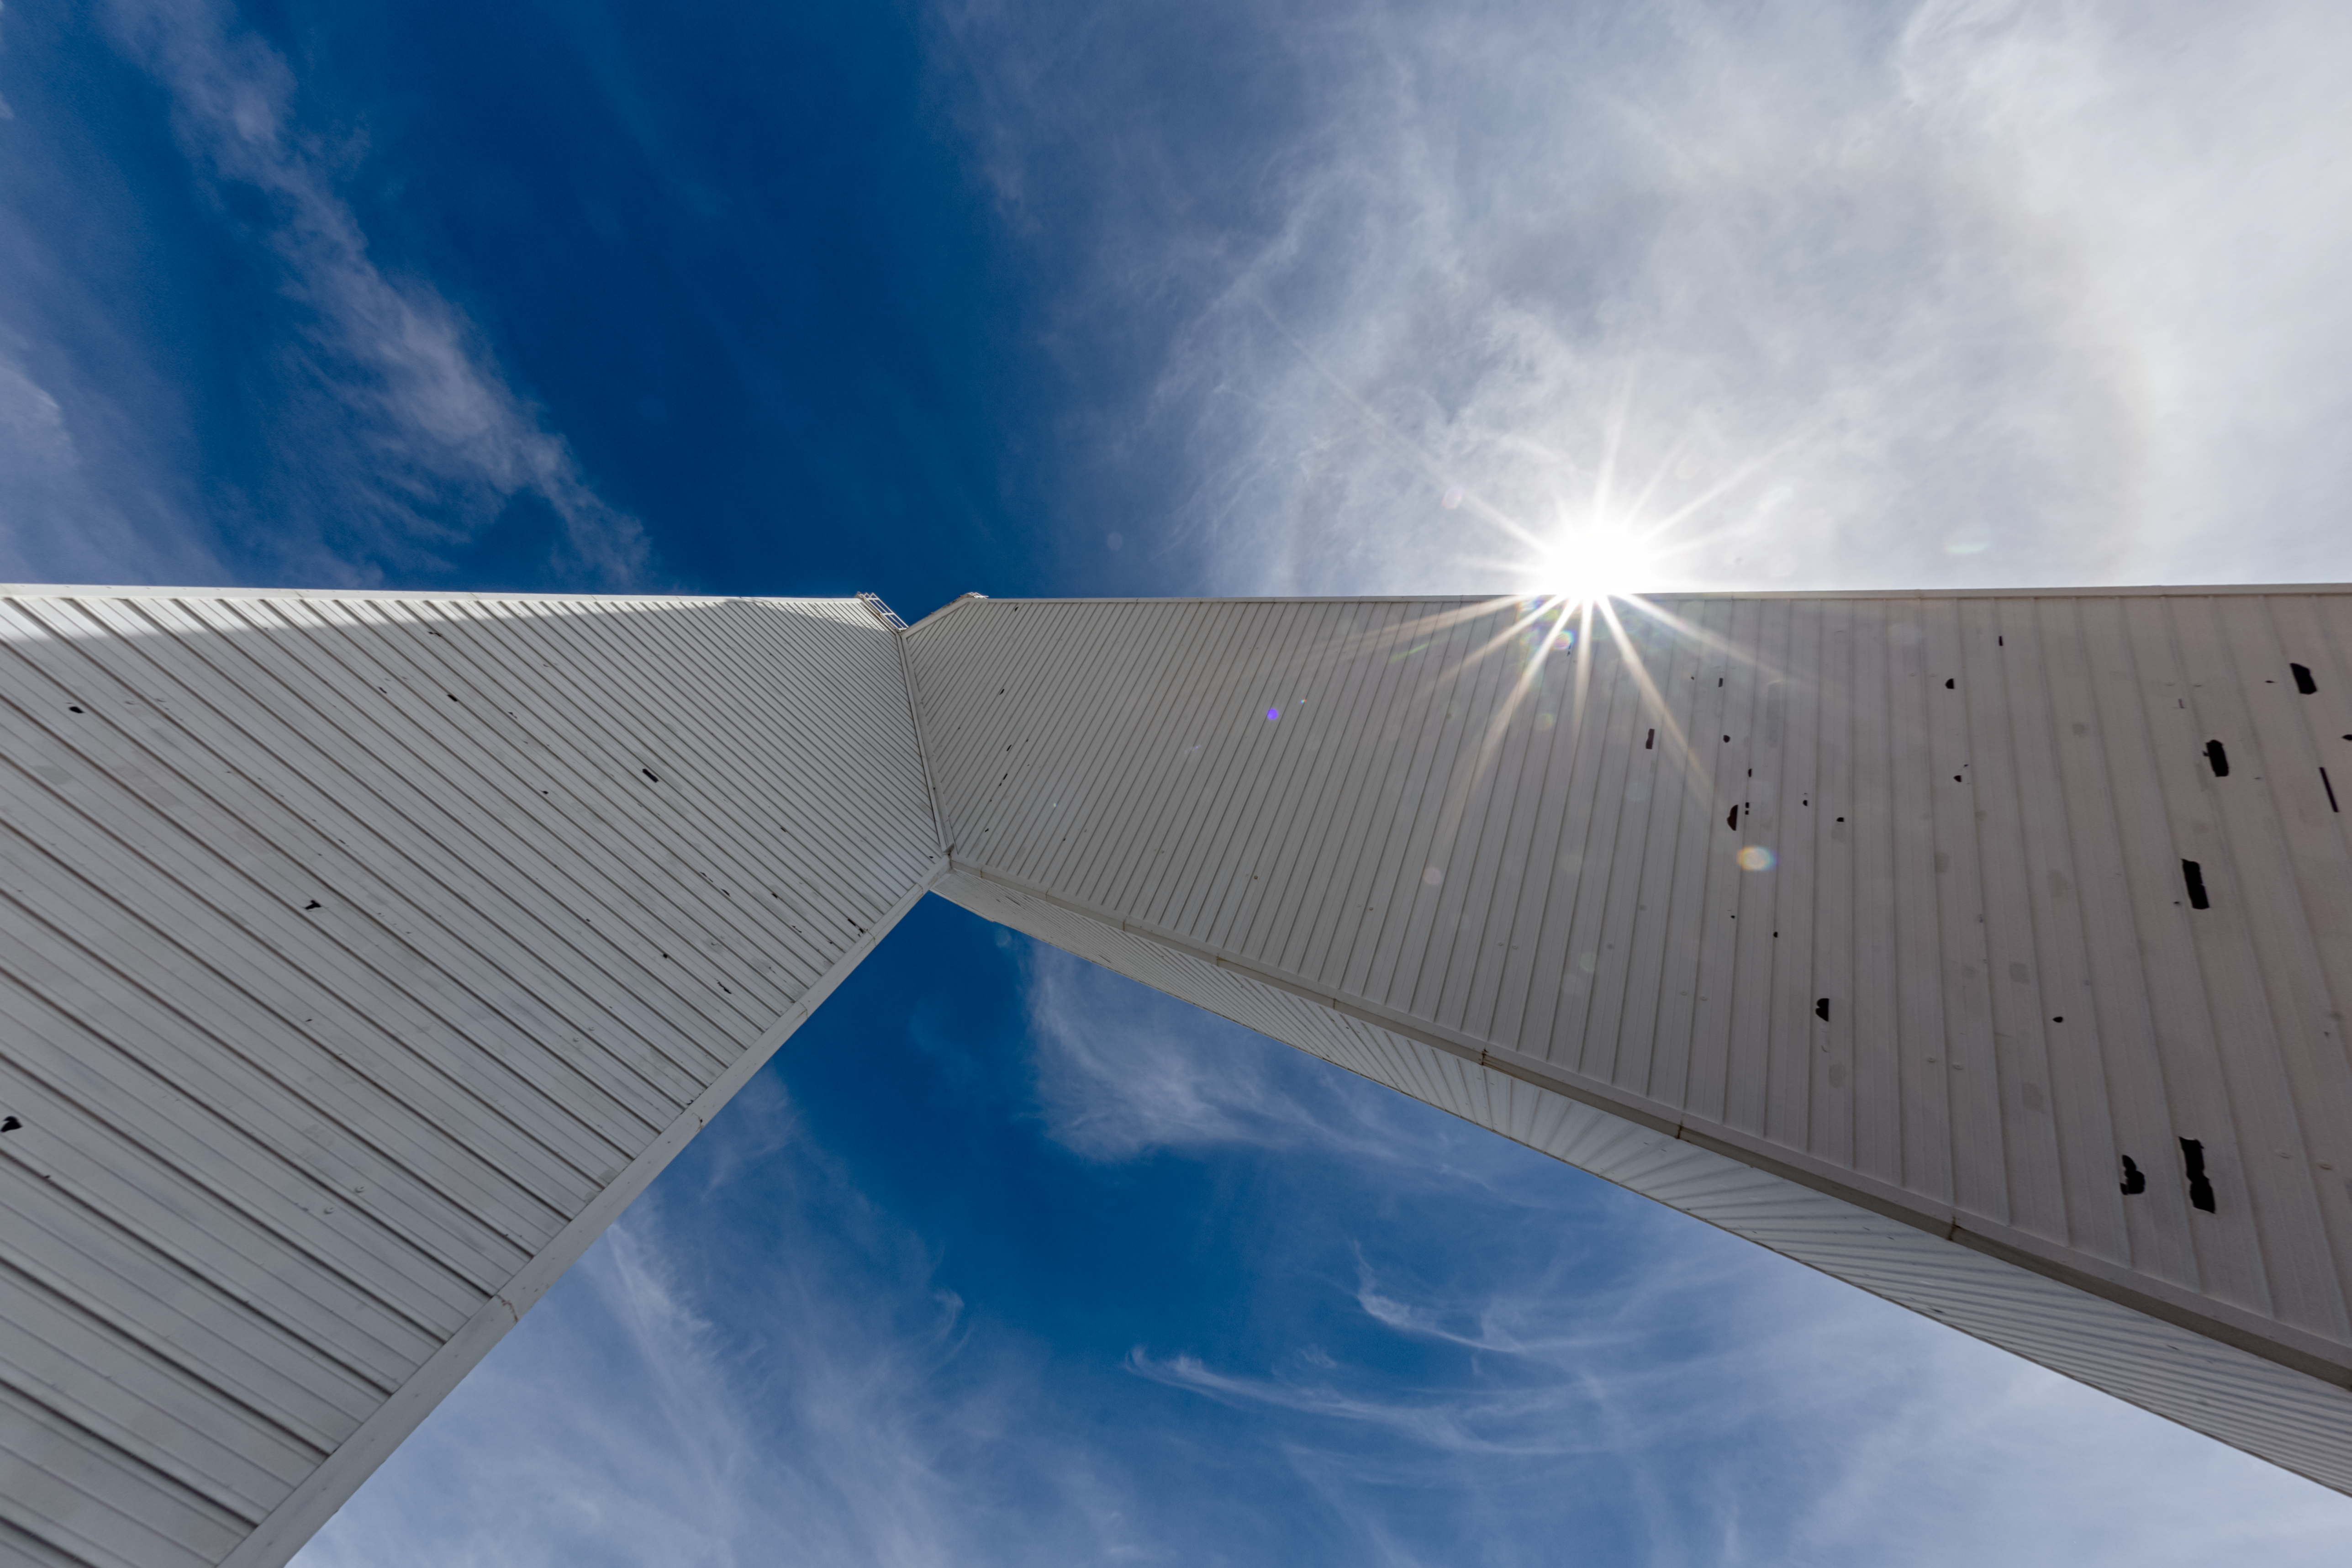

Halo at McMath-Pierce Solar Telescope

A halo appearing at the McMath-Pierce Solar Telescope at Kitt Peak National Observatory in Arizona.

Credit: NOIRLab/NSF/AURA/ P. Horálek